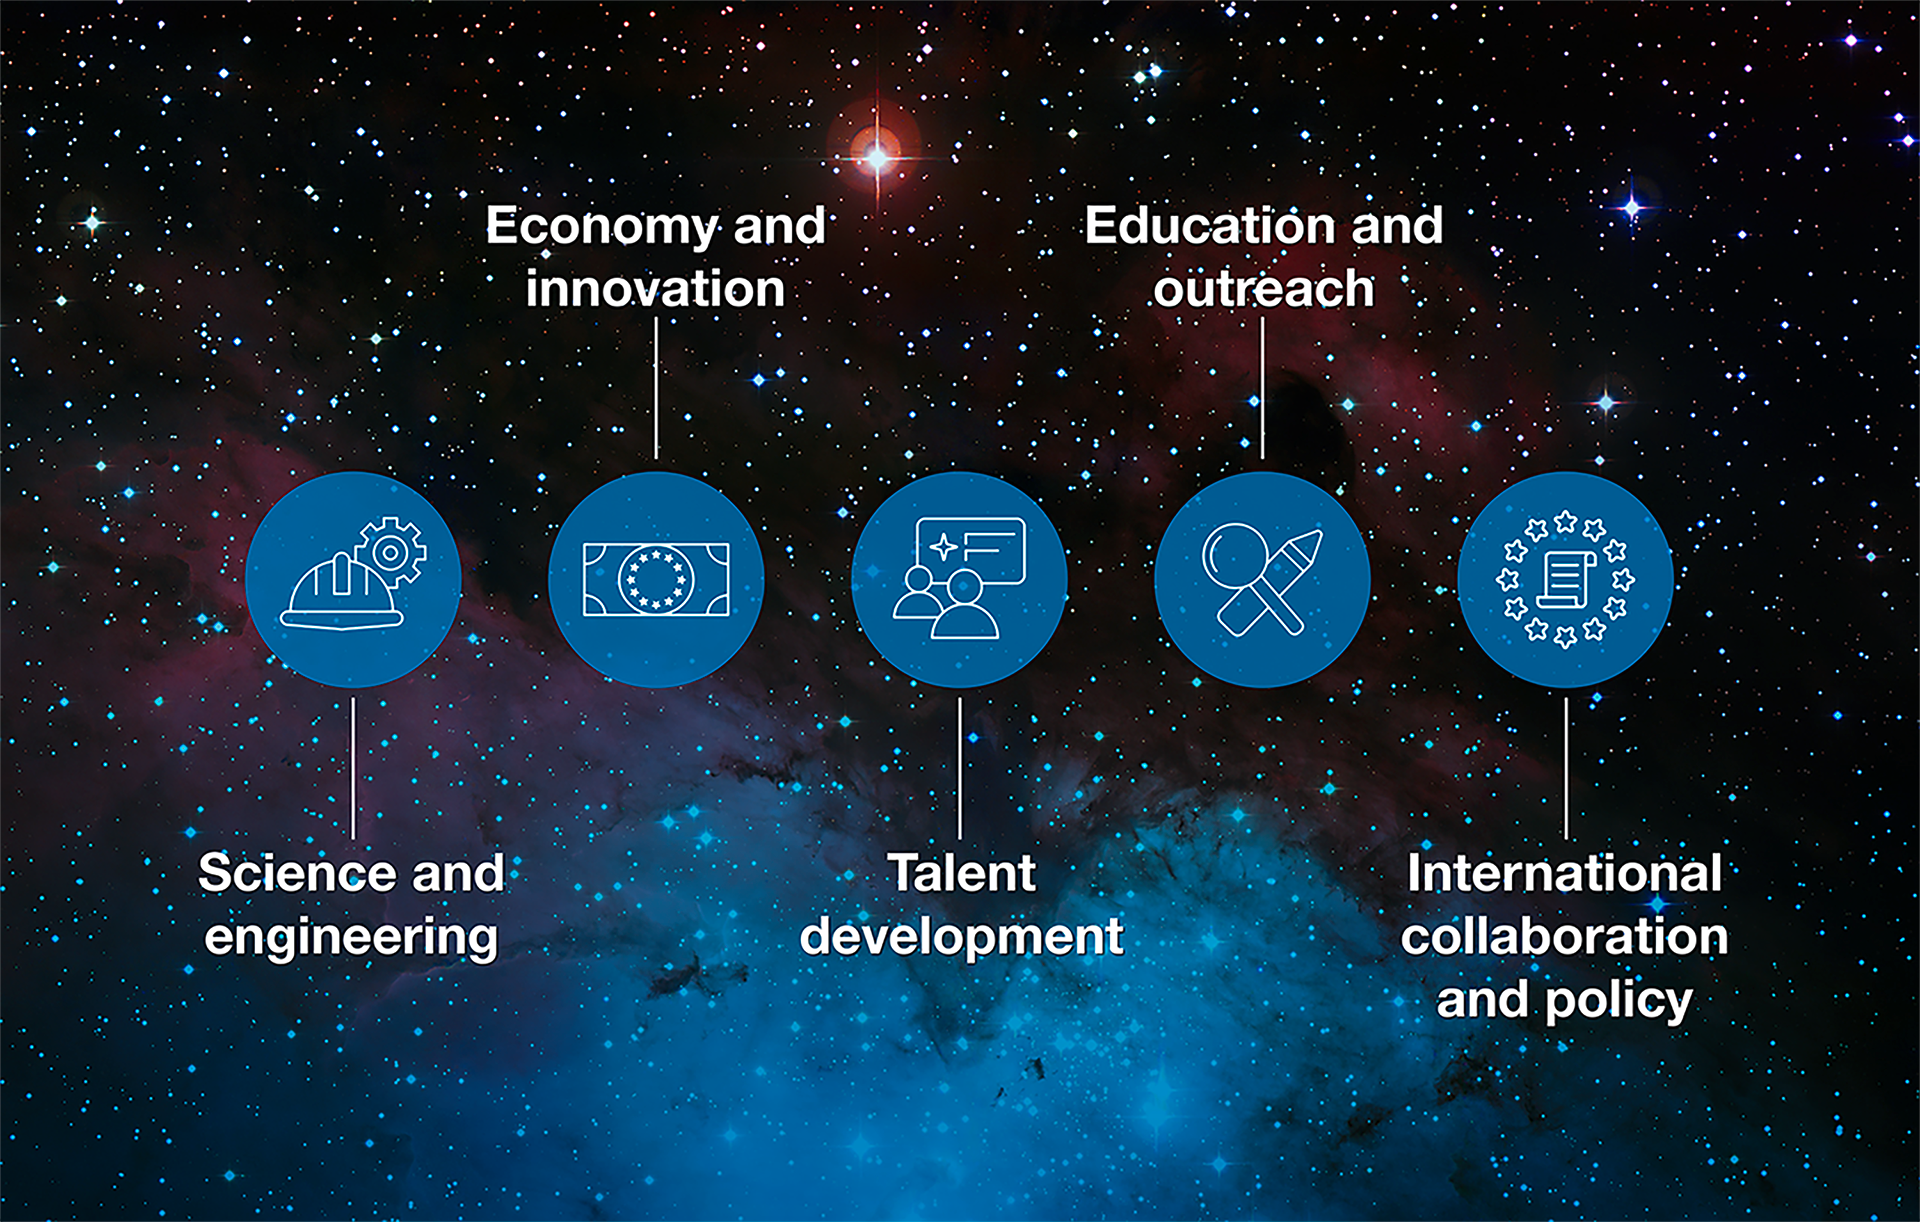

How ESO benefits its Member States

This graph is related to the publication ESO’s Benefits to Society.

Credit: ESO